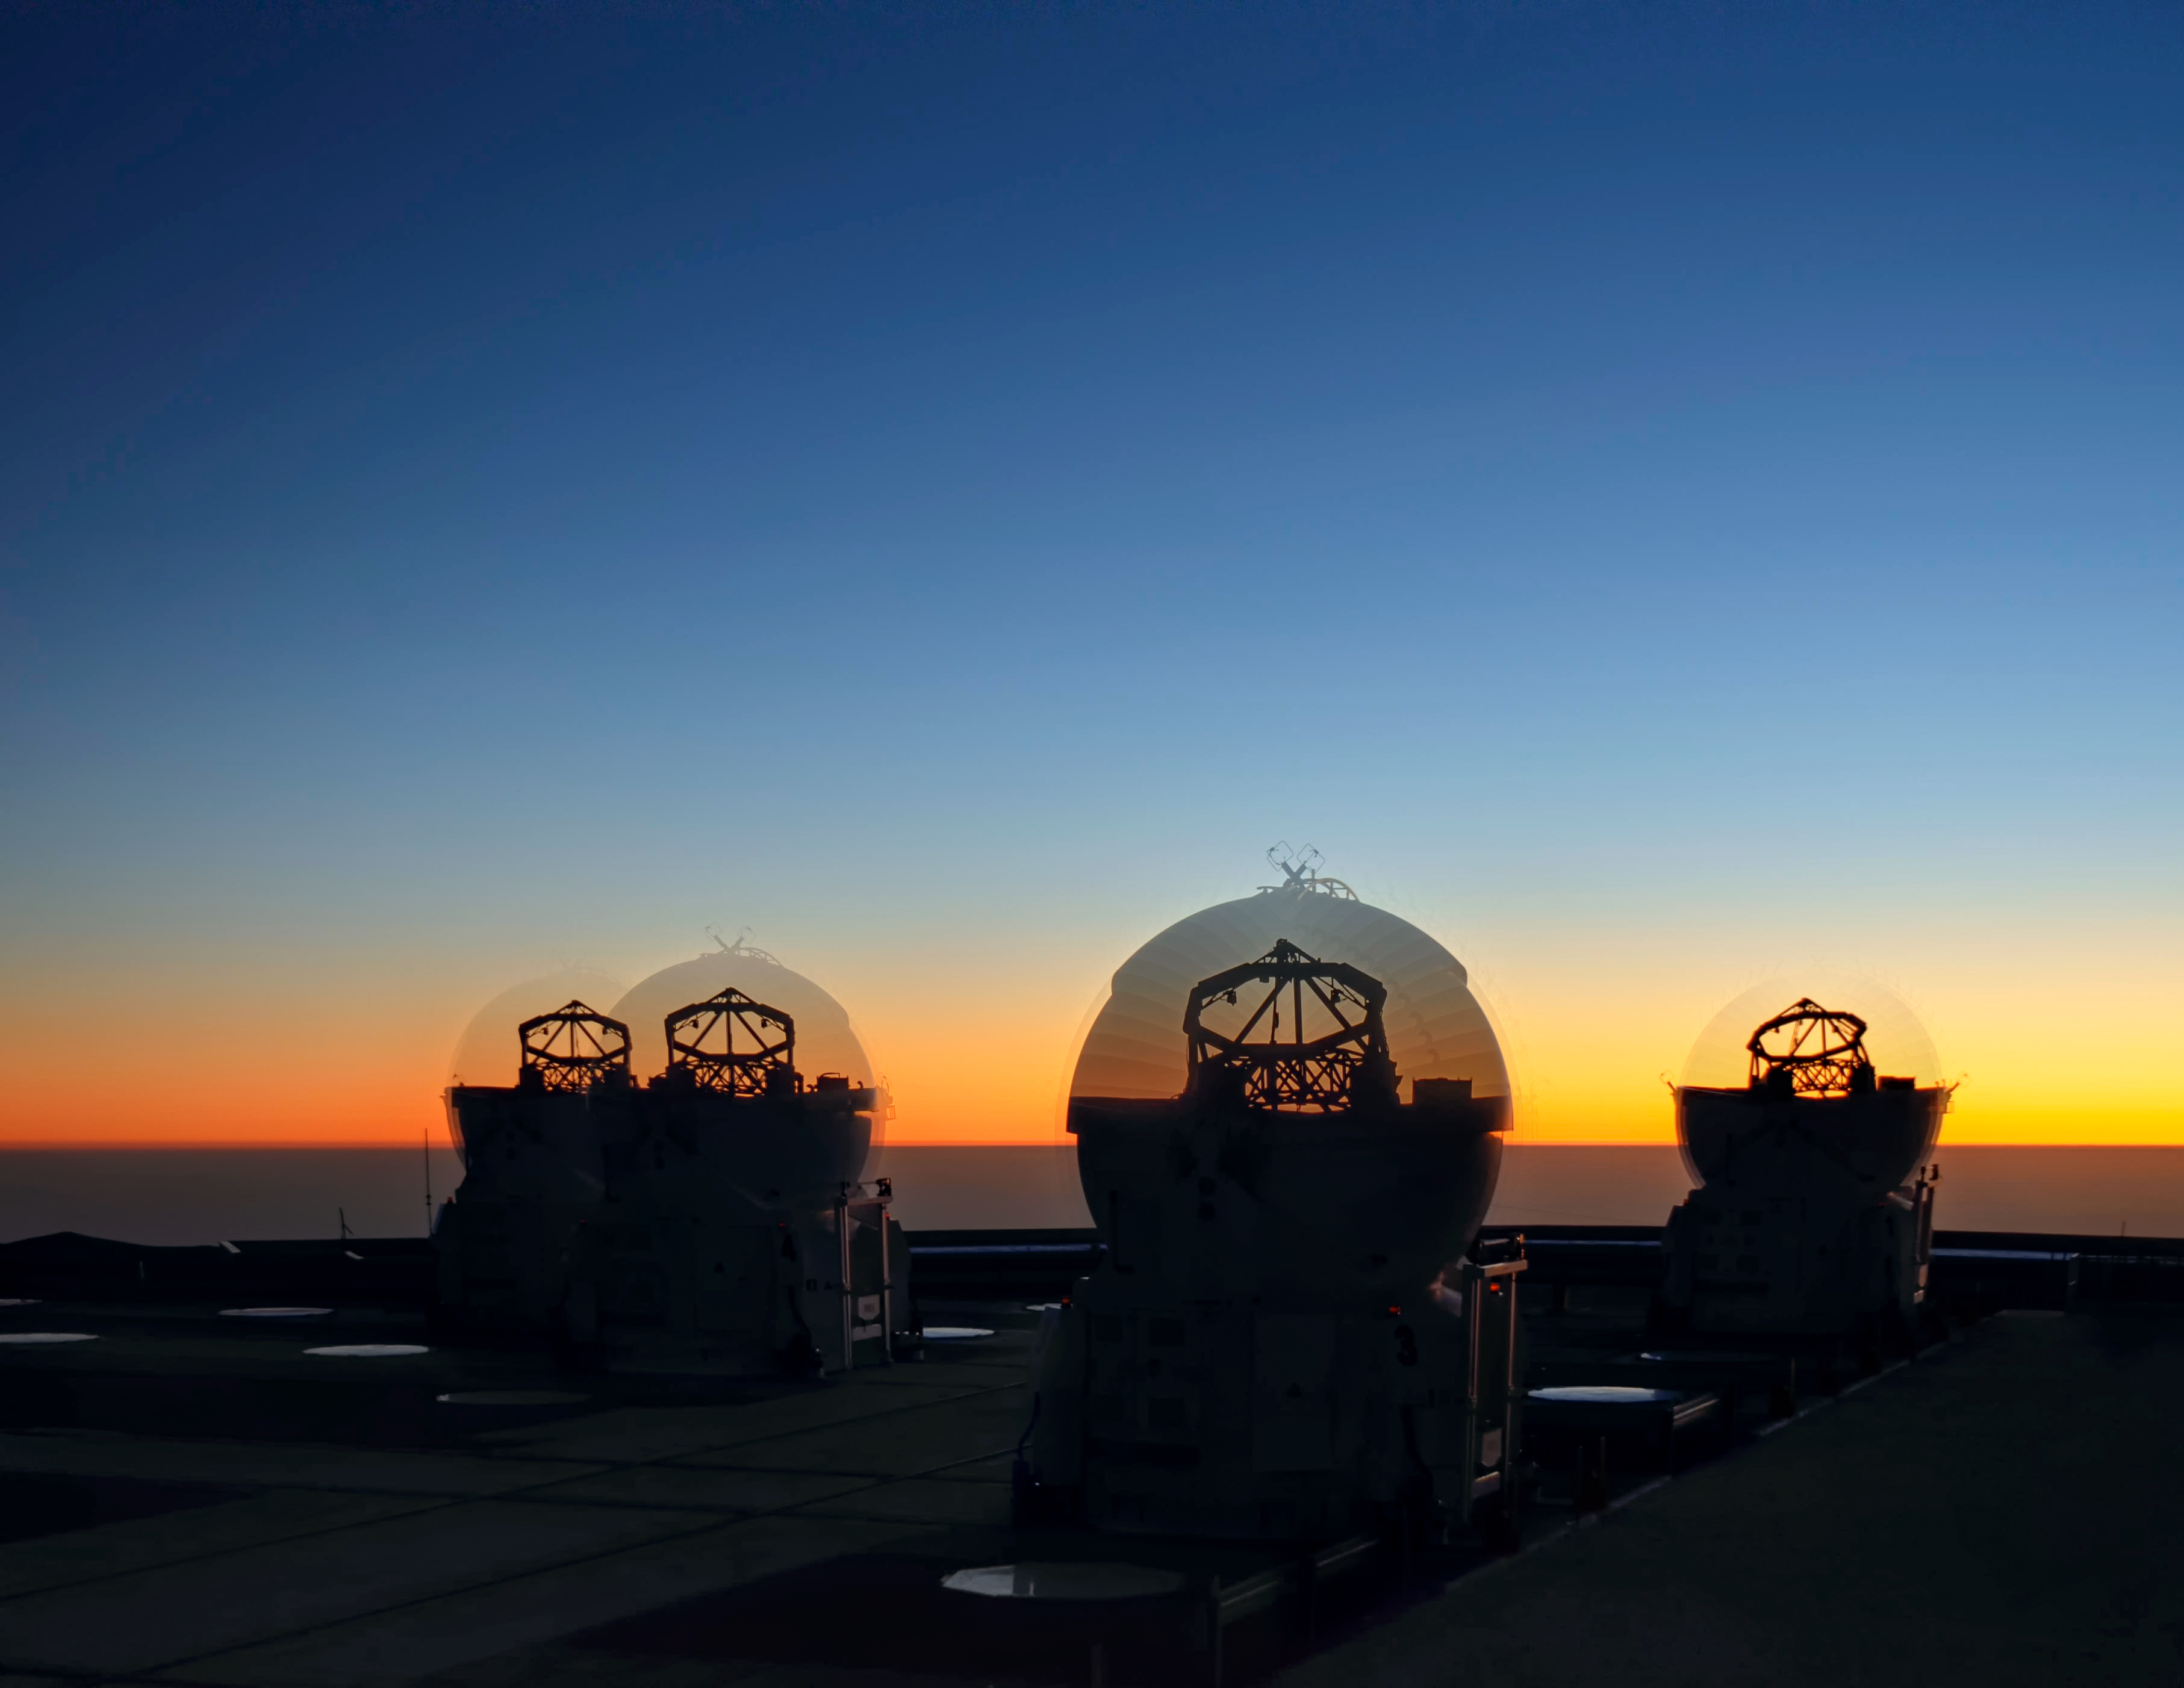

Night owls

Time-lapse of the four Auxiliary Telescopes of ESO's Very Large Telescope opening as the sun goes down, ready to begin taking observations through the night. The VLT is located on Cerro Paranal, a 2600-metre high mountain in Chile. With about 300 clear nights per year, the site enjoys excellent viewing conditions, and often sees spectacular sunsets. The auxiliary telescopes help to sharpen the images the VLT produces, allowing astronomers to study the clear skies in exceptional detail.

Credit: F. Millour/ESO